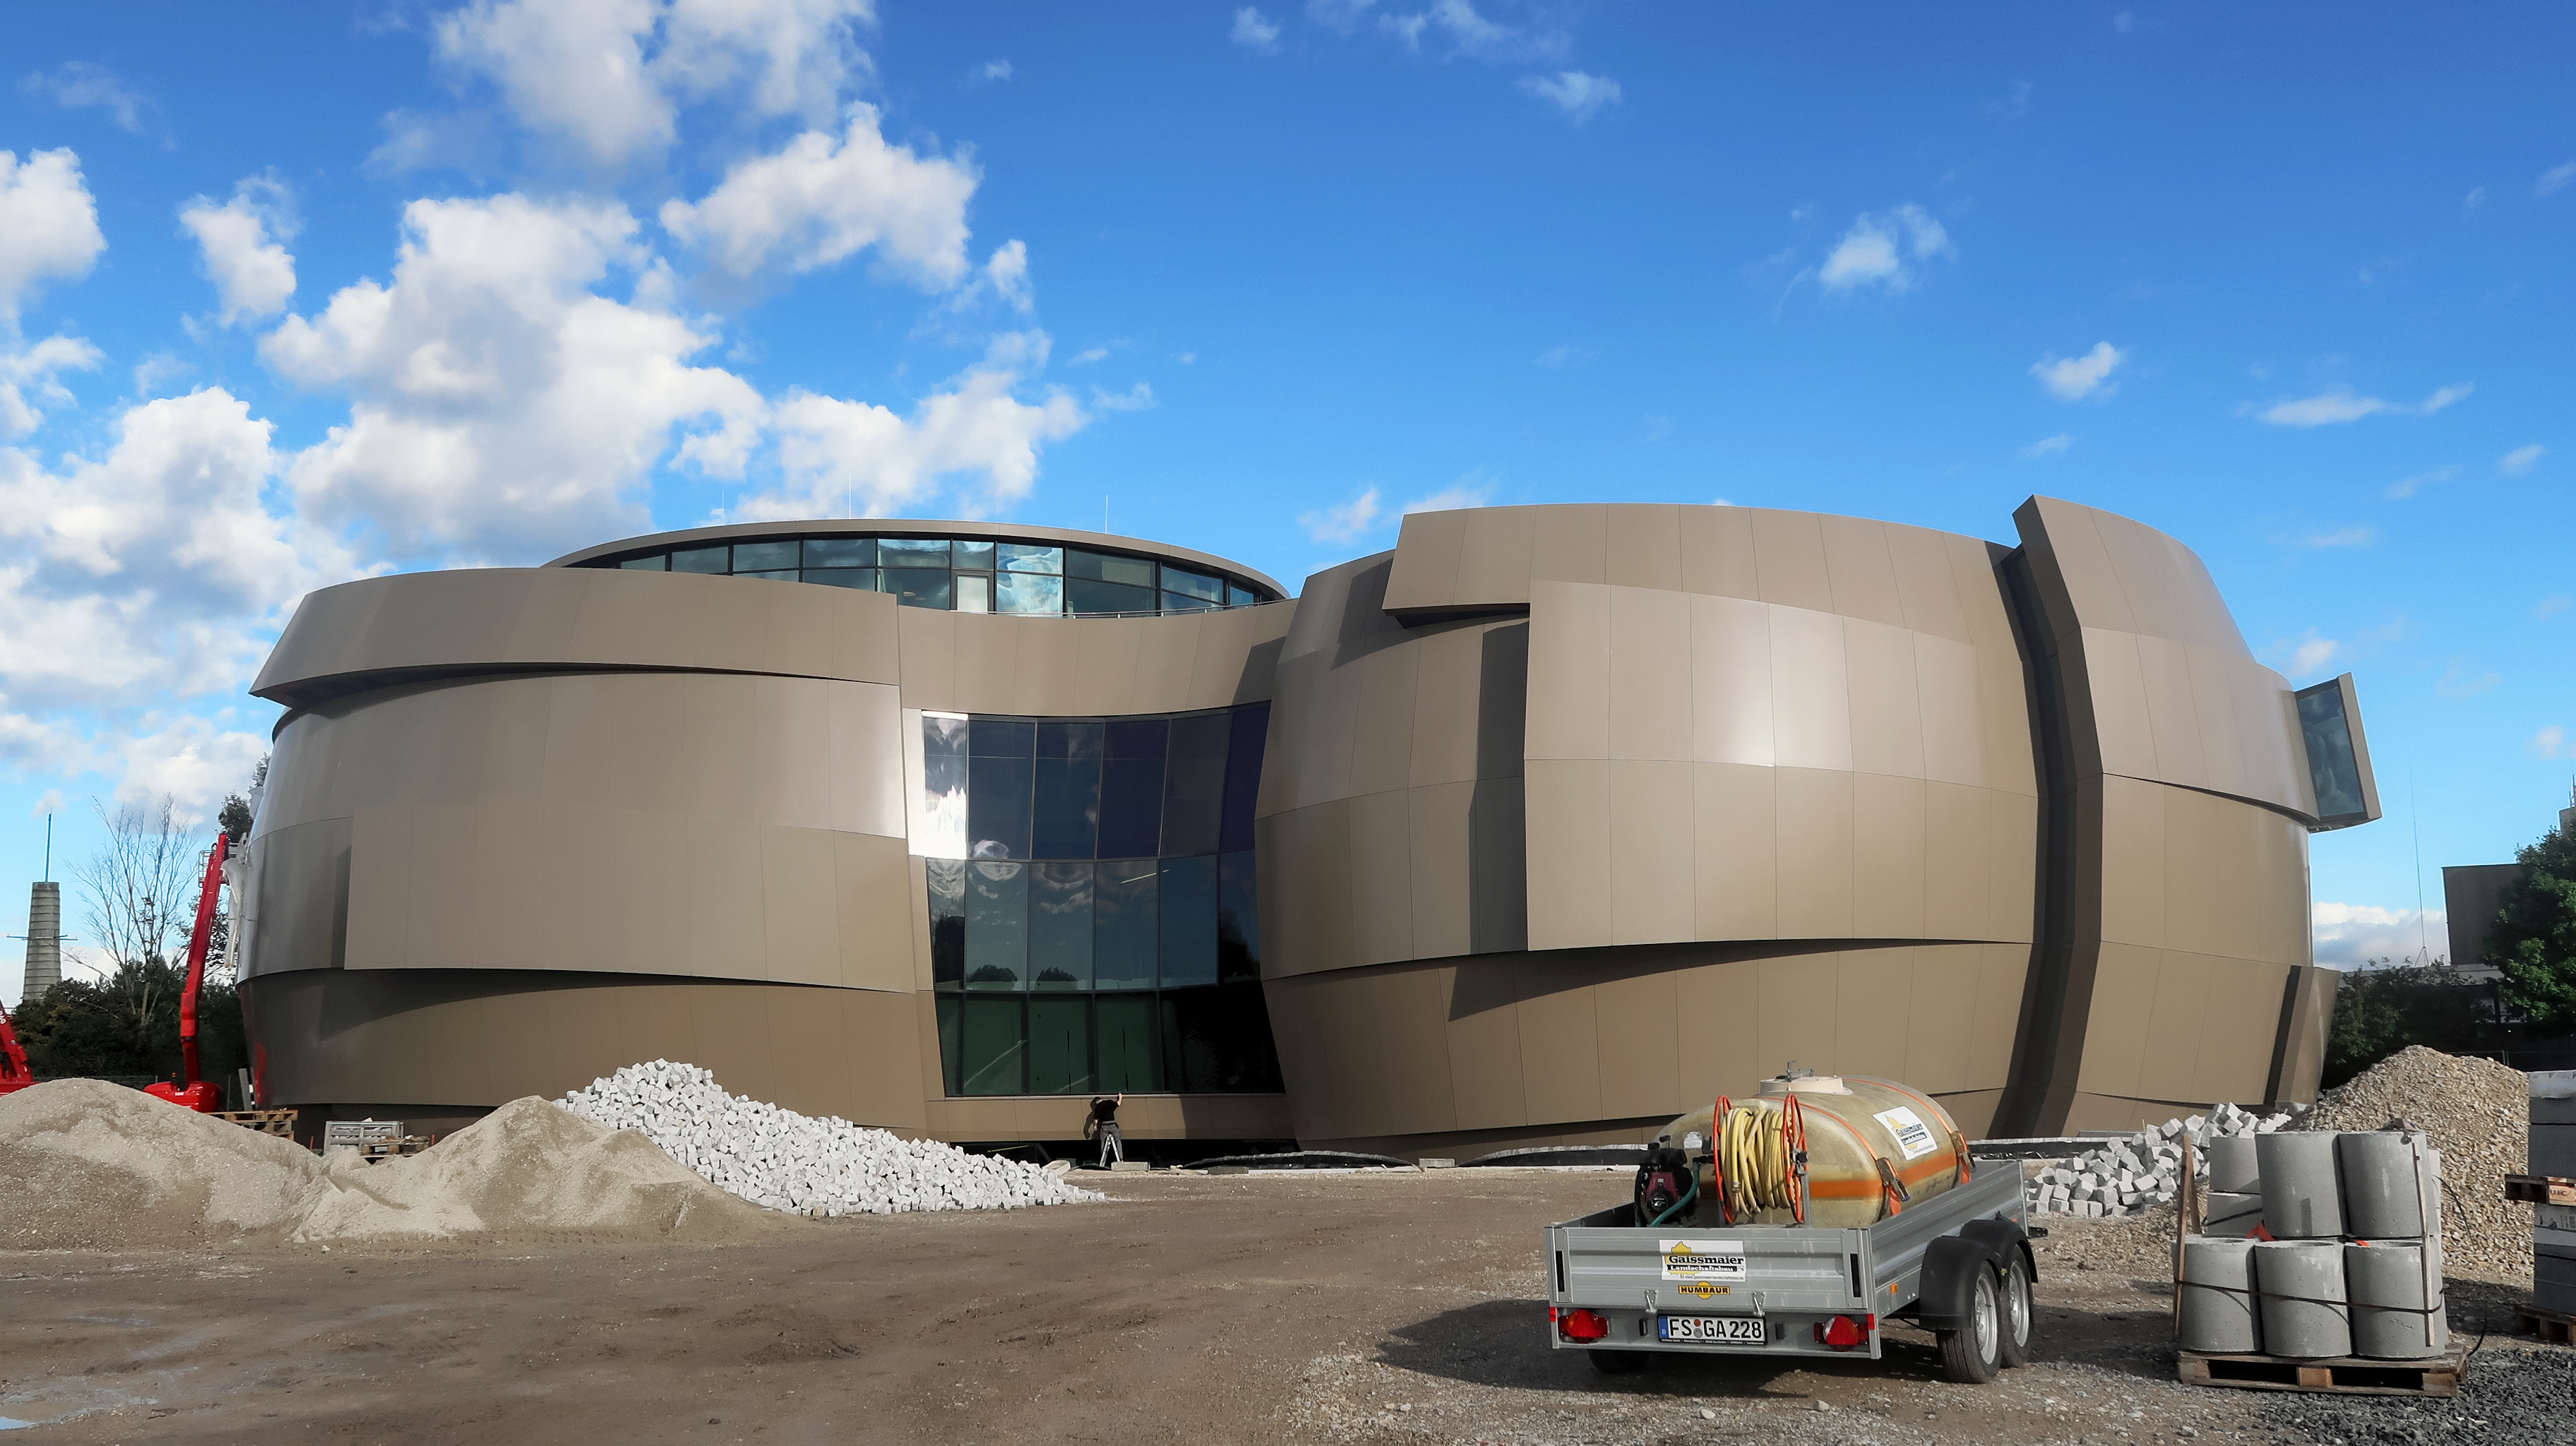

Externally finished

Photo taken during the construction of the ESO Supernova Planetarium & Visitor Centre showing the finishing touches going onto the outside of the building.

Credit: ESO